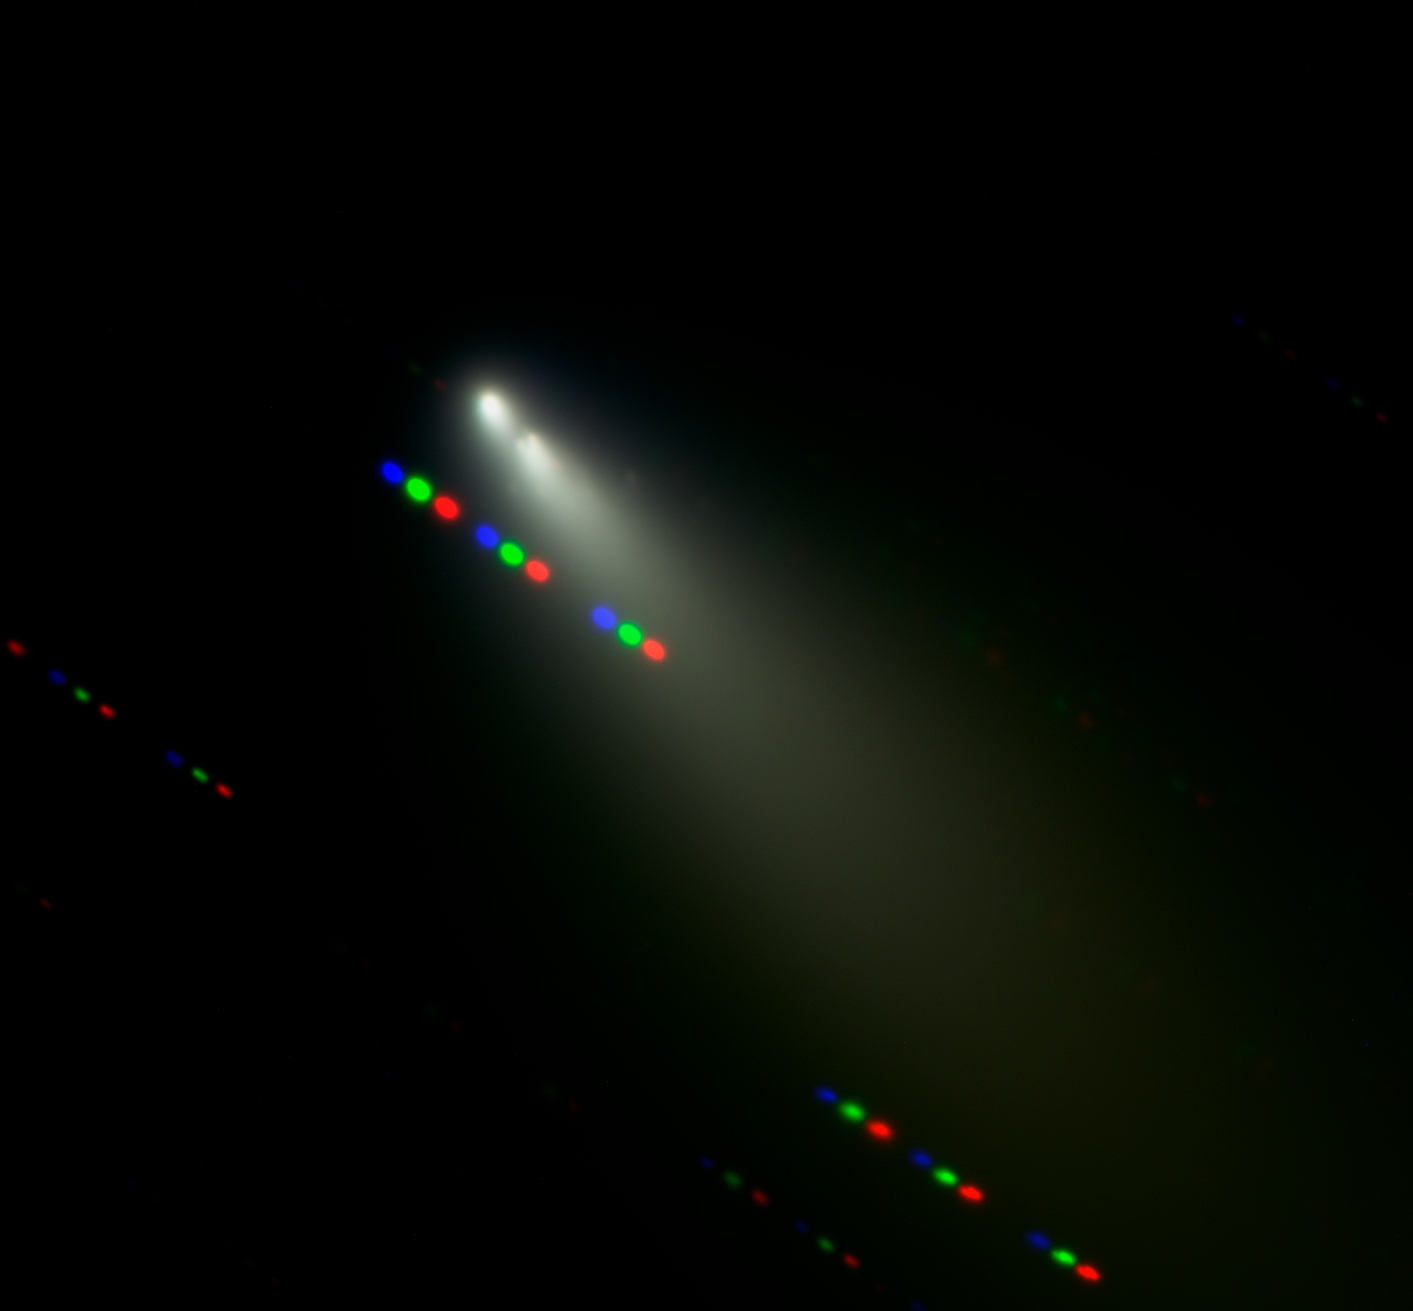

Broken fragments of Comet SW-3

Image of the broken fragments surrounding Fragment B of Comet 73P/Schwassmann-Wachmann 3 observed with FORS1 on ESO's VLT in three filters (B - blue, V - green, and R - red). As the telescope was tracking the comet, the stars appear as coloured trails, indicating the order in which the comet was observed in the different filters. As less filters have been used for this image, that zooms-in on the fragments, the colours appear different than on the ESO Press Photo eso0615.

Credit: ESO